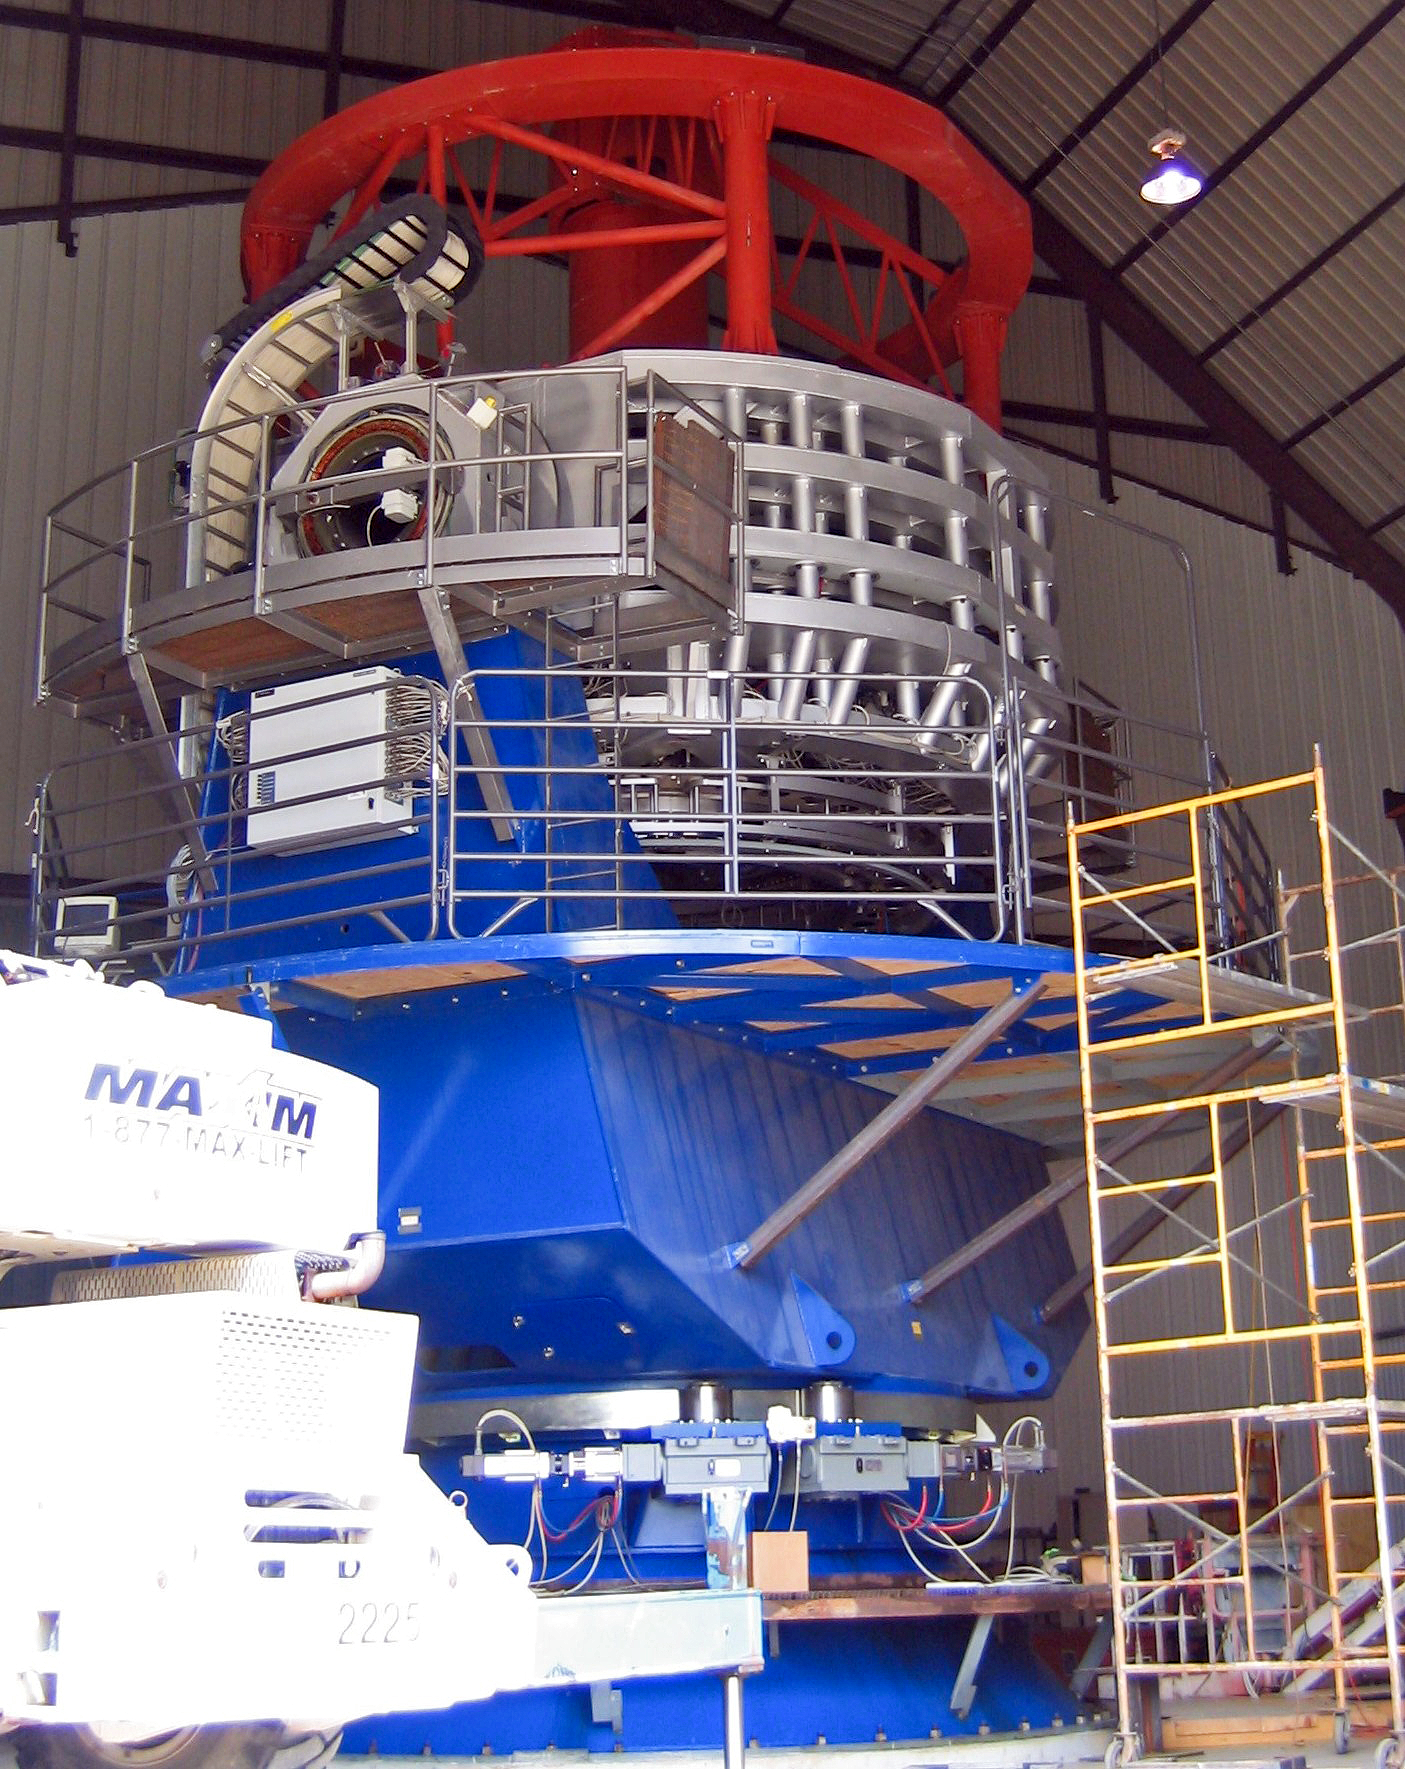

The VISTA telescope under construction

The VISTA telescope under construction at the factory.

Credit: VISTA/ESO